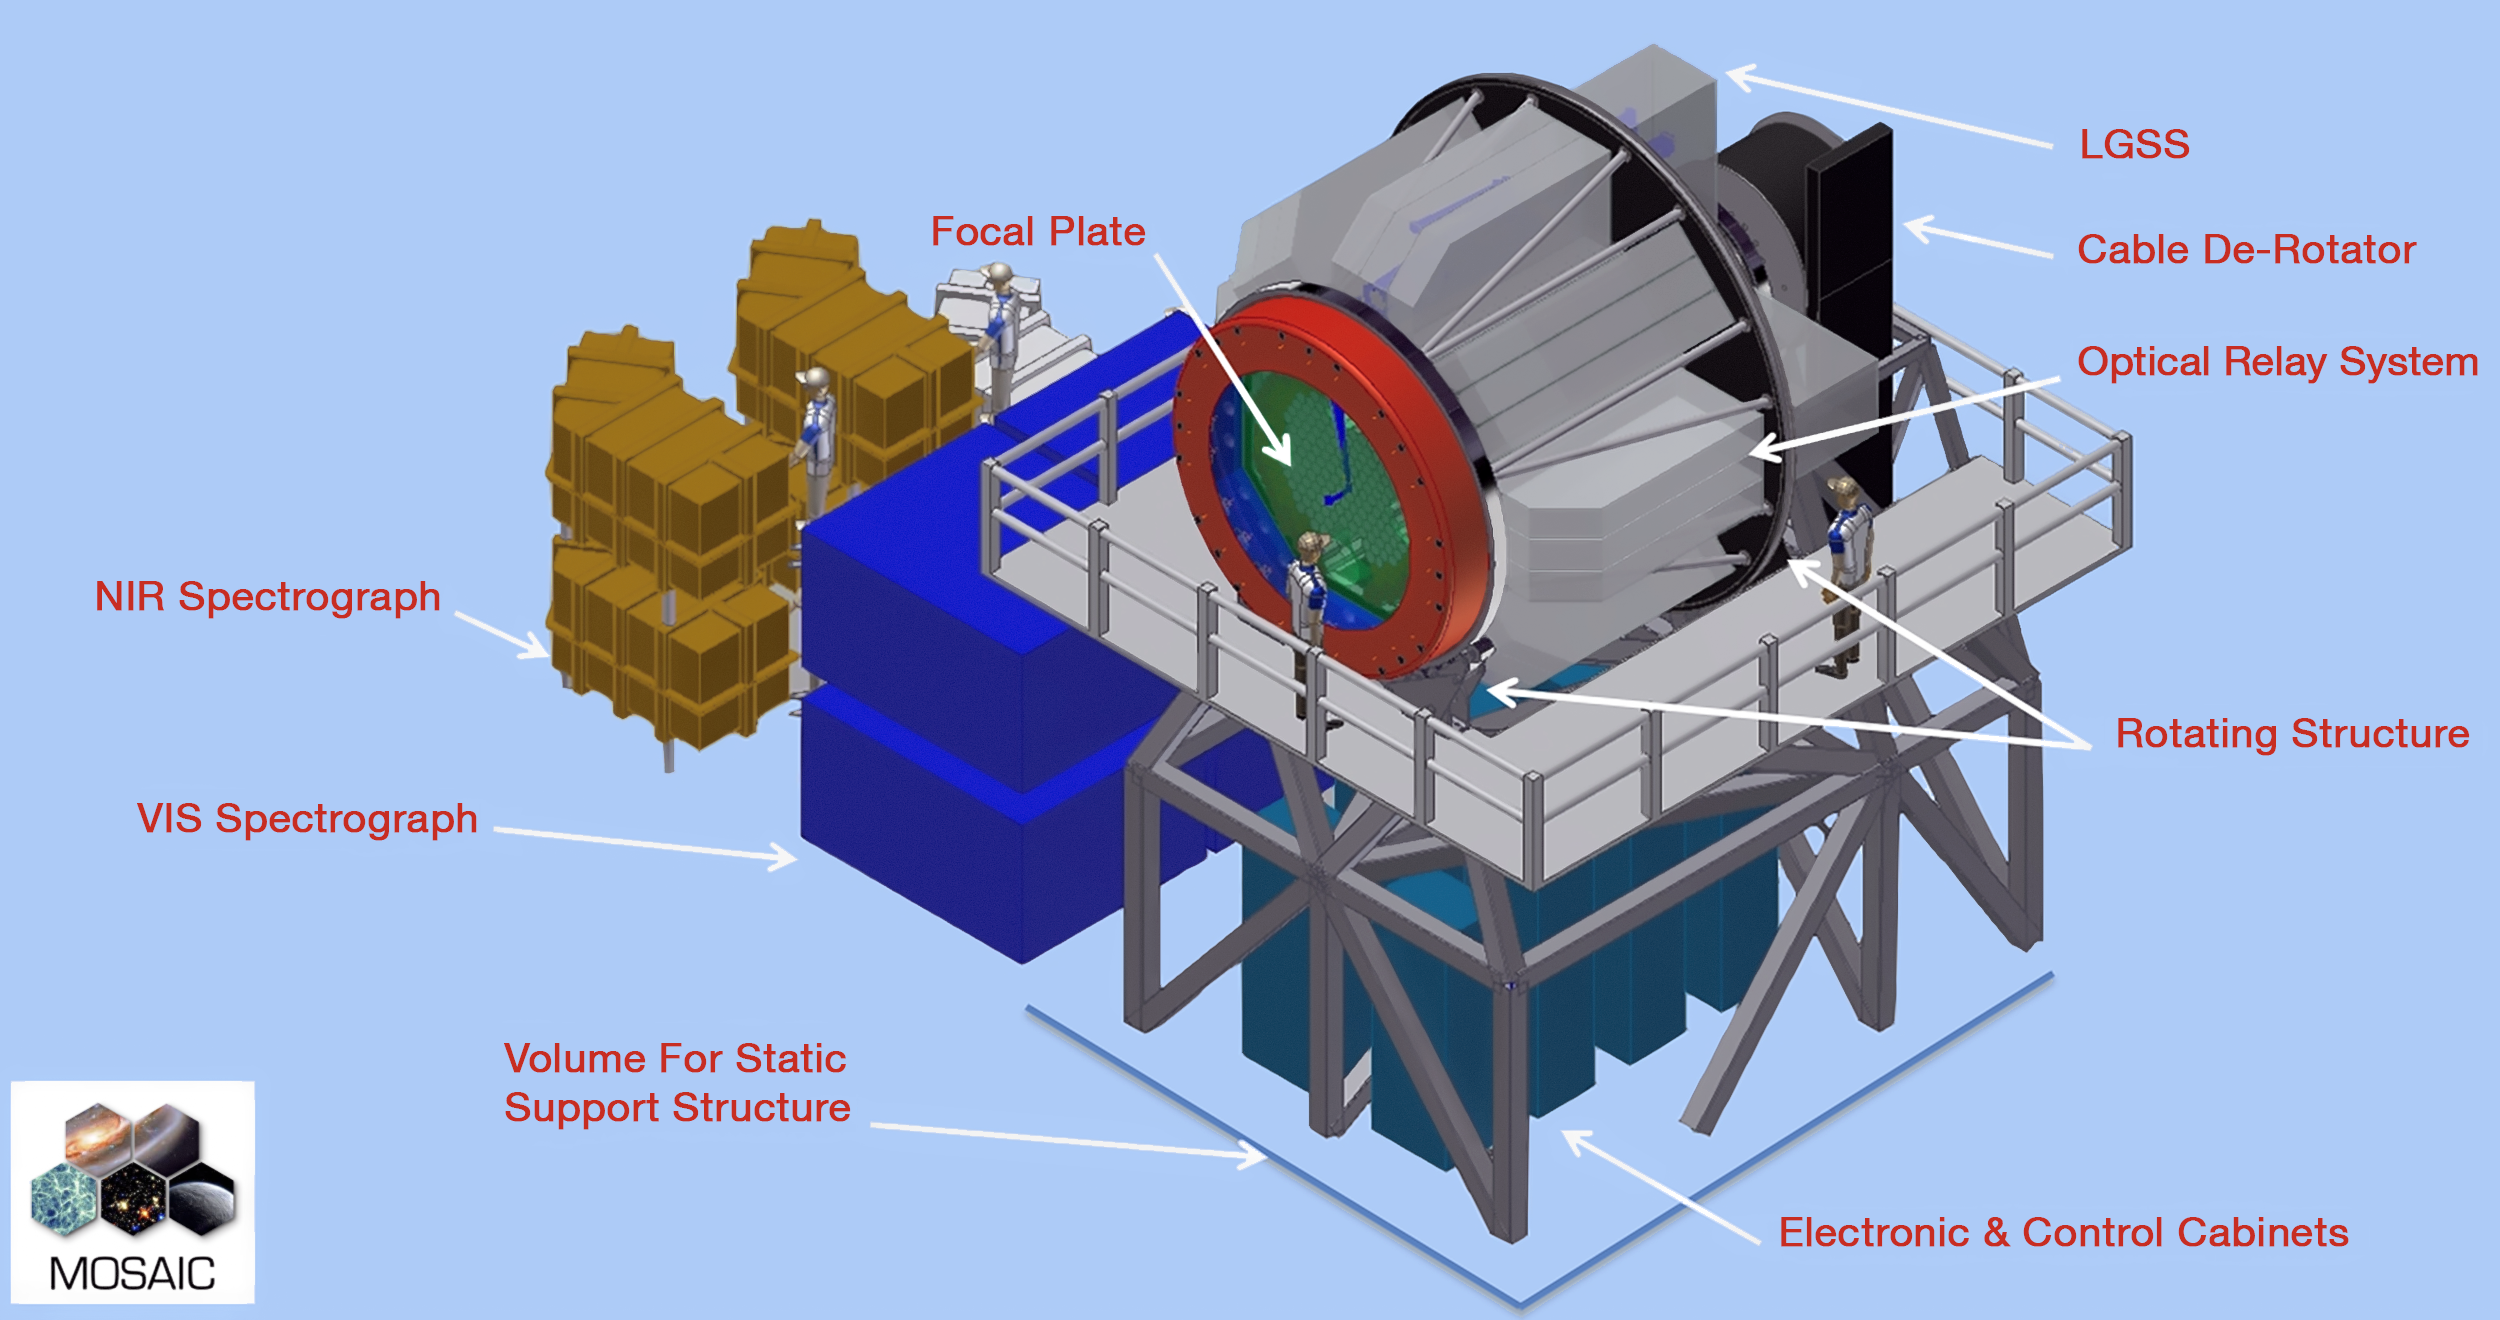

MOSAIC

Credit: ESO